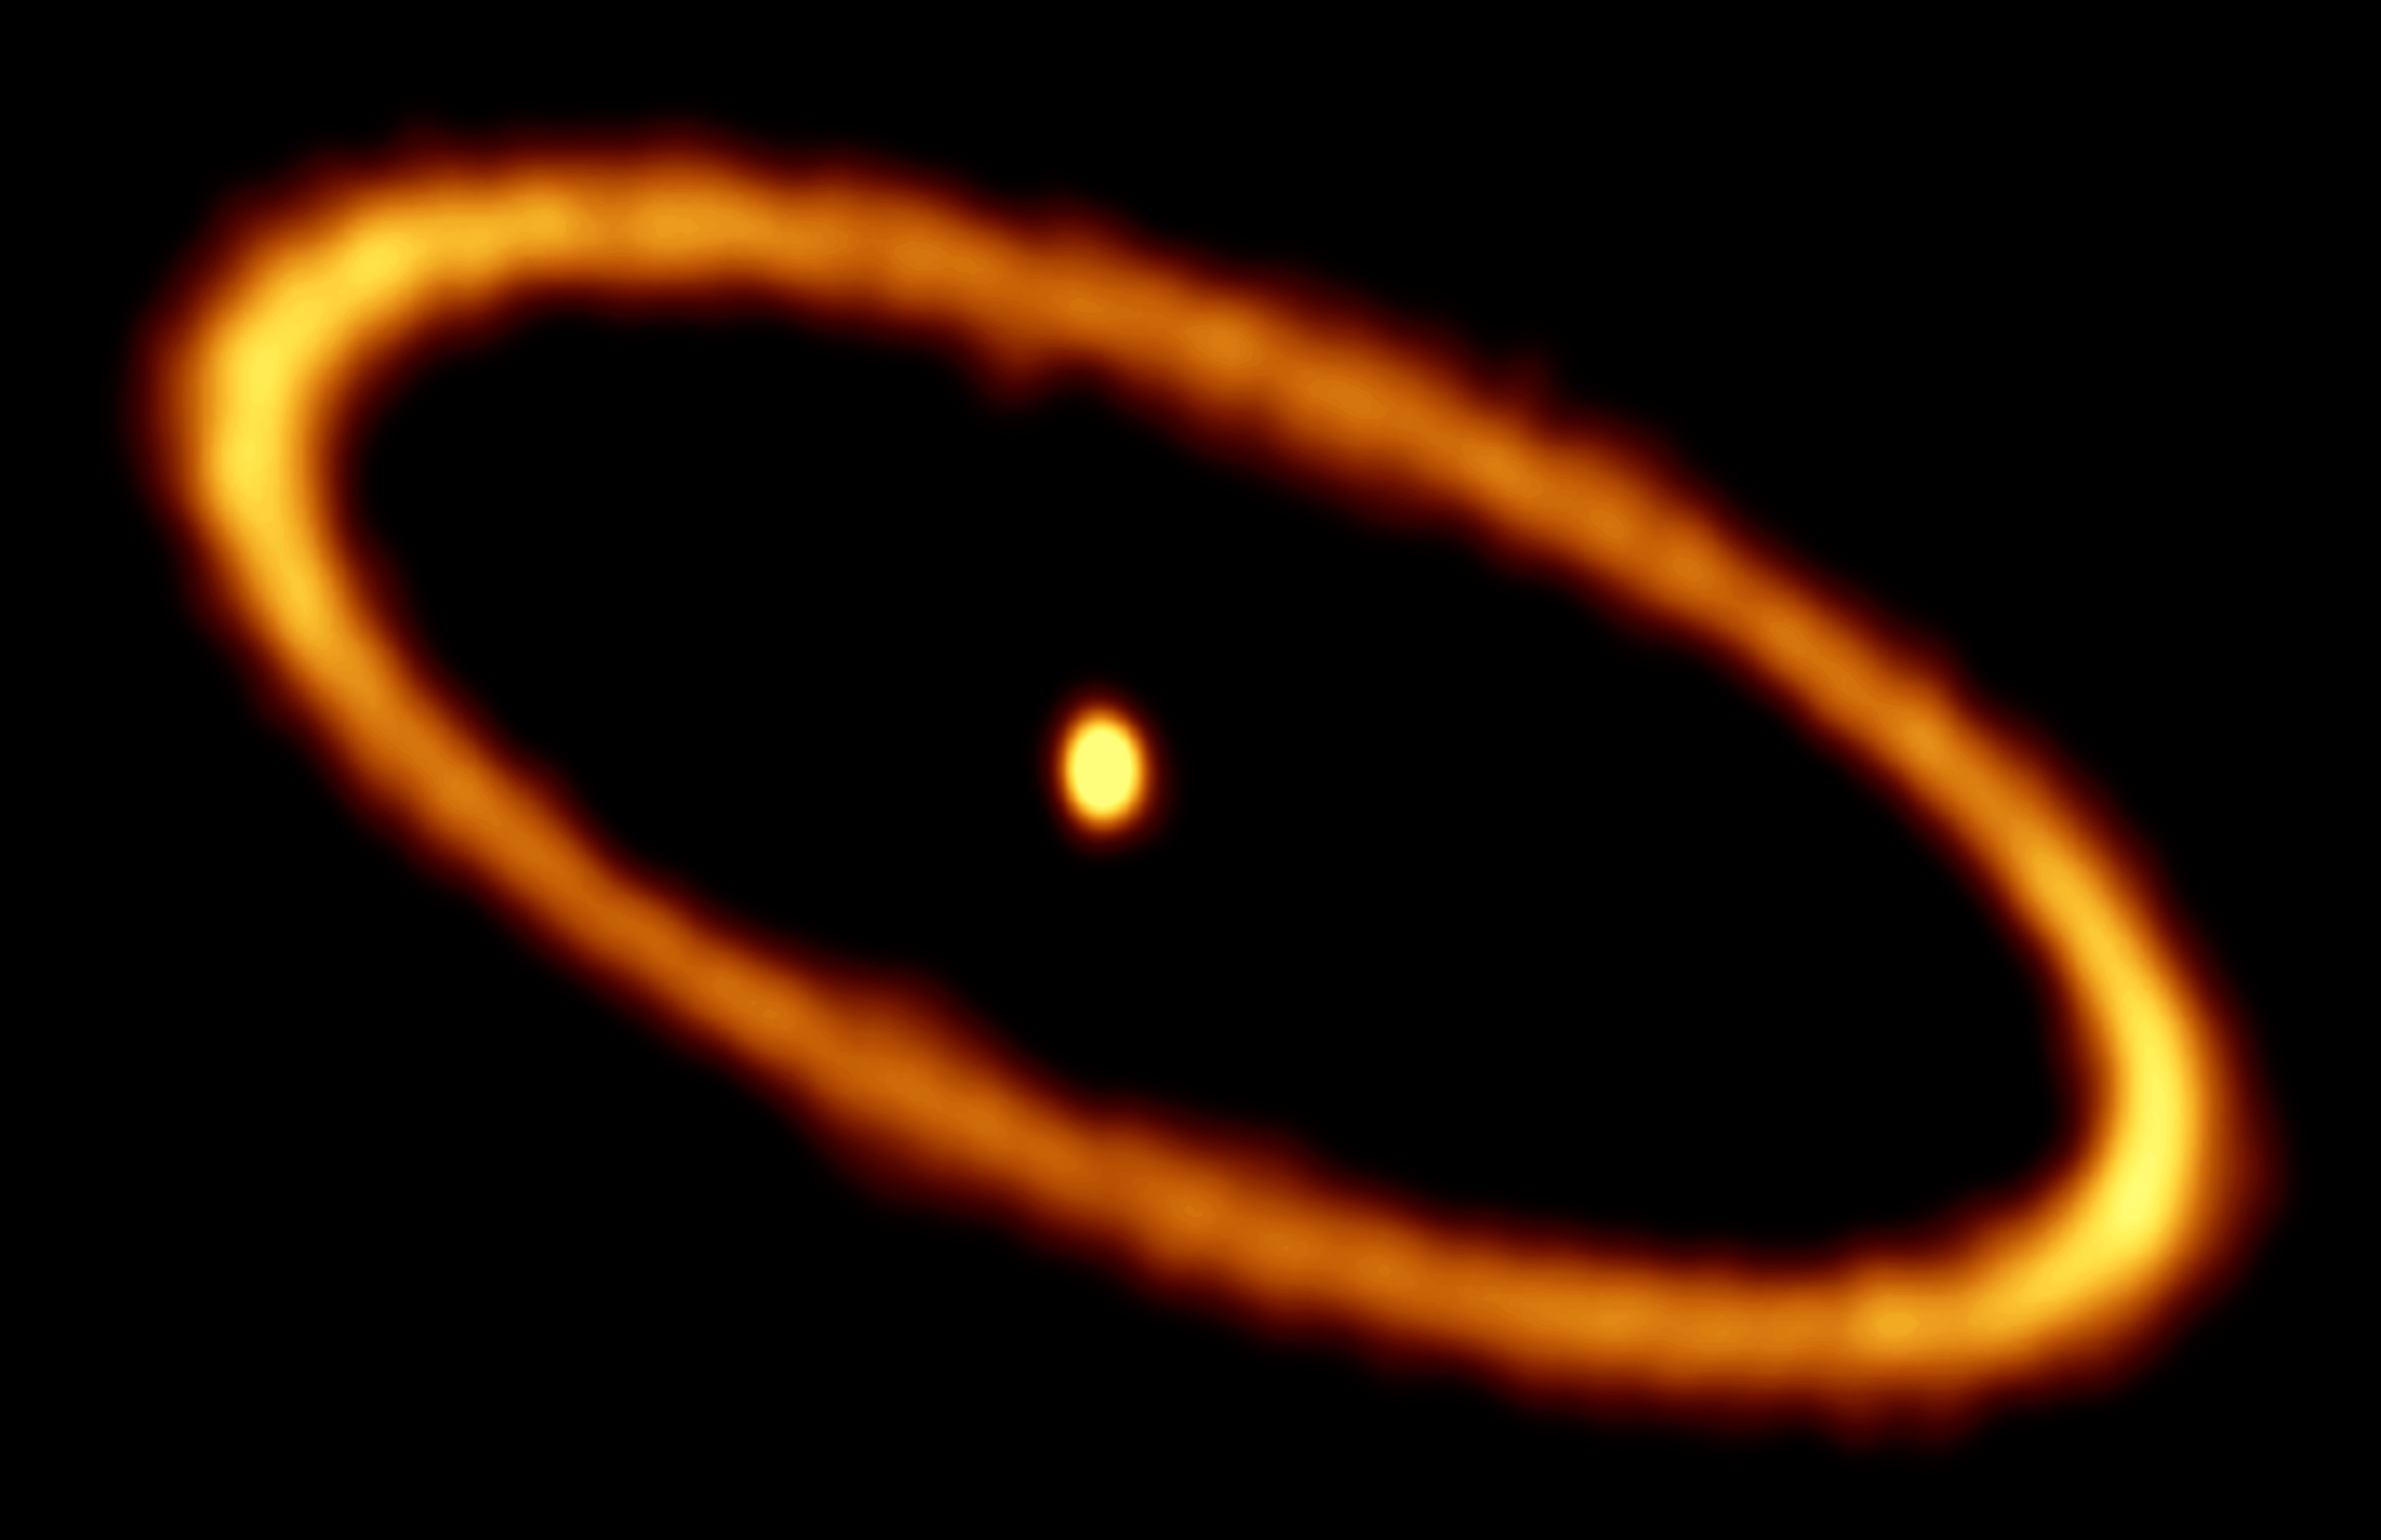

ALMA Explores Fomalhaut’s Debris Disc

Fomalhaut is one of the brightest stars in the sky. At roughly 25 light-years away the star lies especially close to us, and can be seen shining brightly in the constellation of Piscis Austrinus (The Southern Fish). This image from the Atacama Large Millimeter/submillimeter Array (ALMA) shows Fomalhaut (centre) encircled by a ring of dusty debris — this is the first time this scene has been captured at such high resolution and sensitivity at millimetre wavelengths.

Fomalhaut’s disc comprises a mix of cosmic dust and gas from comets in the Fomalhaut system (exocomets), released as the exocomets graze past and smash into one another. This turbulent environment resembles an early period in our own Solar System known as the Late Heavy Bombardment, which occurred approximately four billions years ago. This era saw huge numbers of rocky objects hurtle into the inner Solar System and collide with the young terrestrial planets, including Earth, where they formed a myriad of impact craters — many of which remain visible today on the surfaces of planets such as Mercury and Mars.

Fomalhaut is known to be surrounded by several discs of debris — the one visible in this ALMA image is the outermost one. The ring is approximately 20 billion kilometers from the central star and about 2 billion kilometers wide. Such a relative narrow, eccentric disc can only be produced by the gravitational influence of planets in the system, like Jupiter’s gravitational influence on our asteroid belt. In 2008 the NASA/ESA Hubble Space Telescope discovered the famous exoplanet Fomalhaut b orbiting within this belt, but the planet is not visible in this ALMA image.

Credit: ALMA (ESO/NAOJ/NRAO)/L. Matrà/M. A. MacGregor